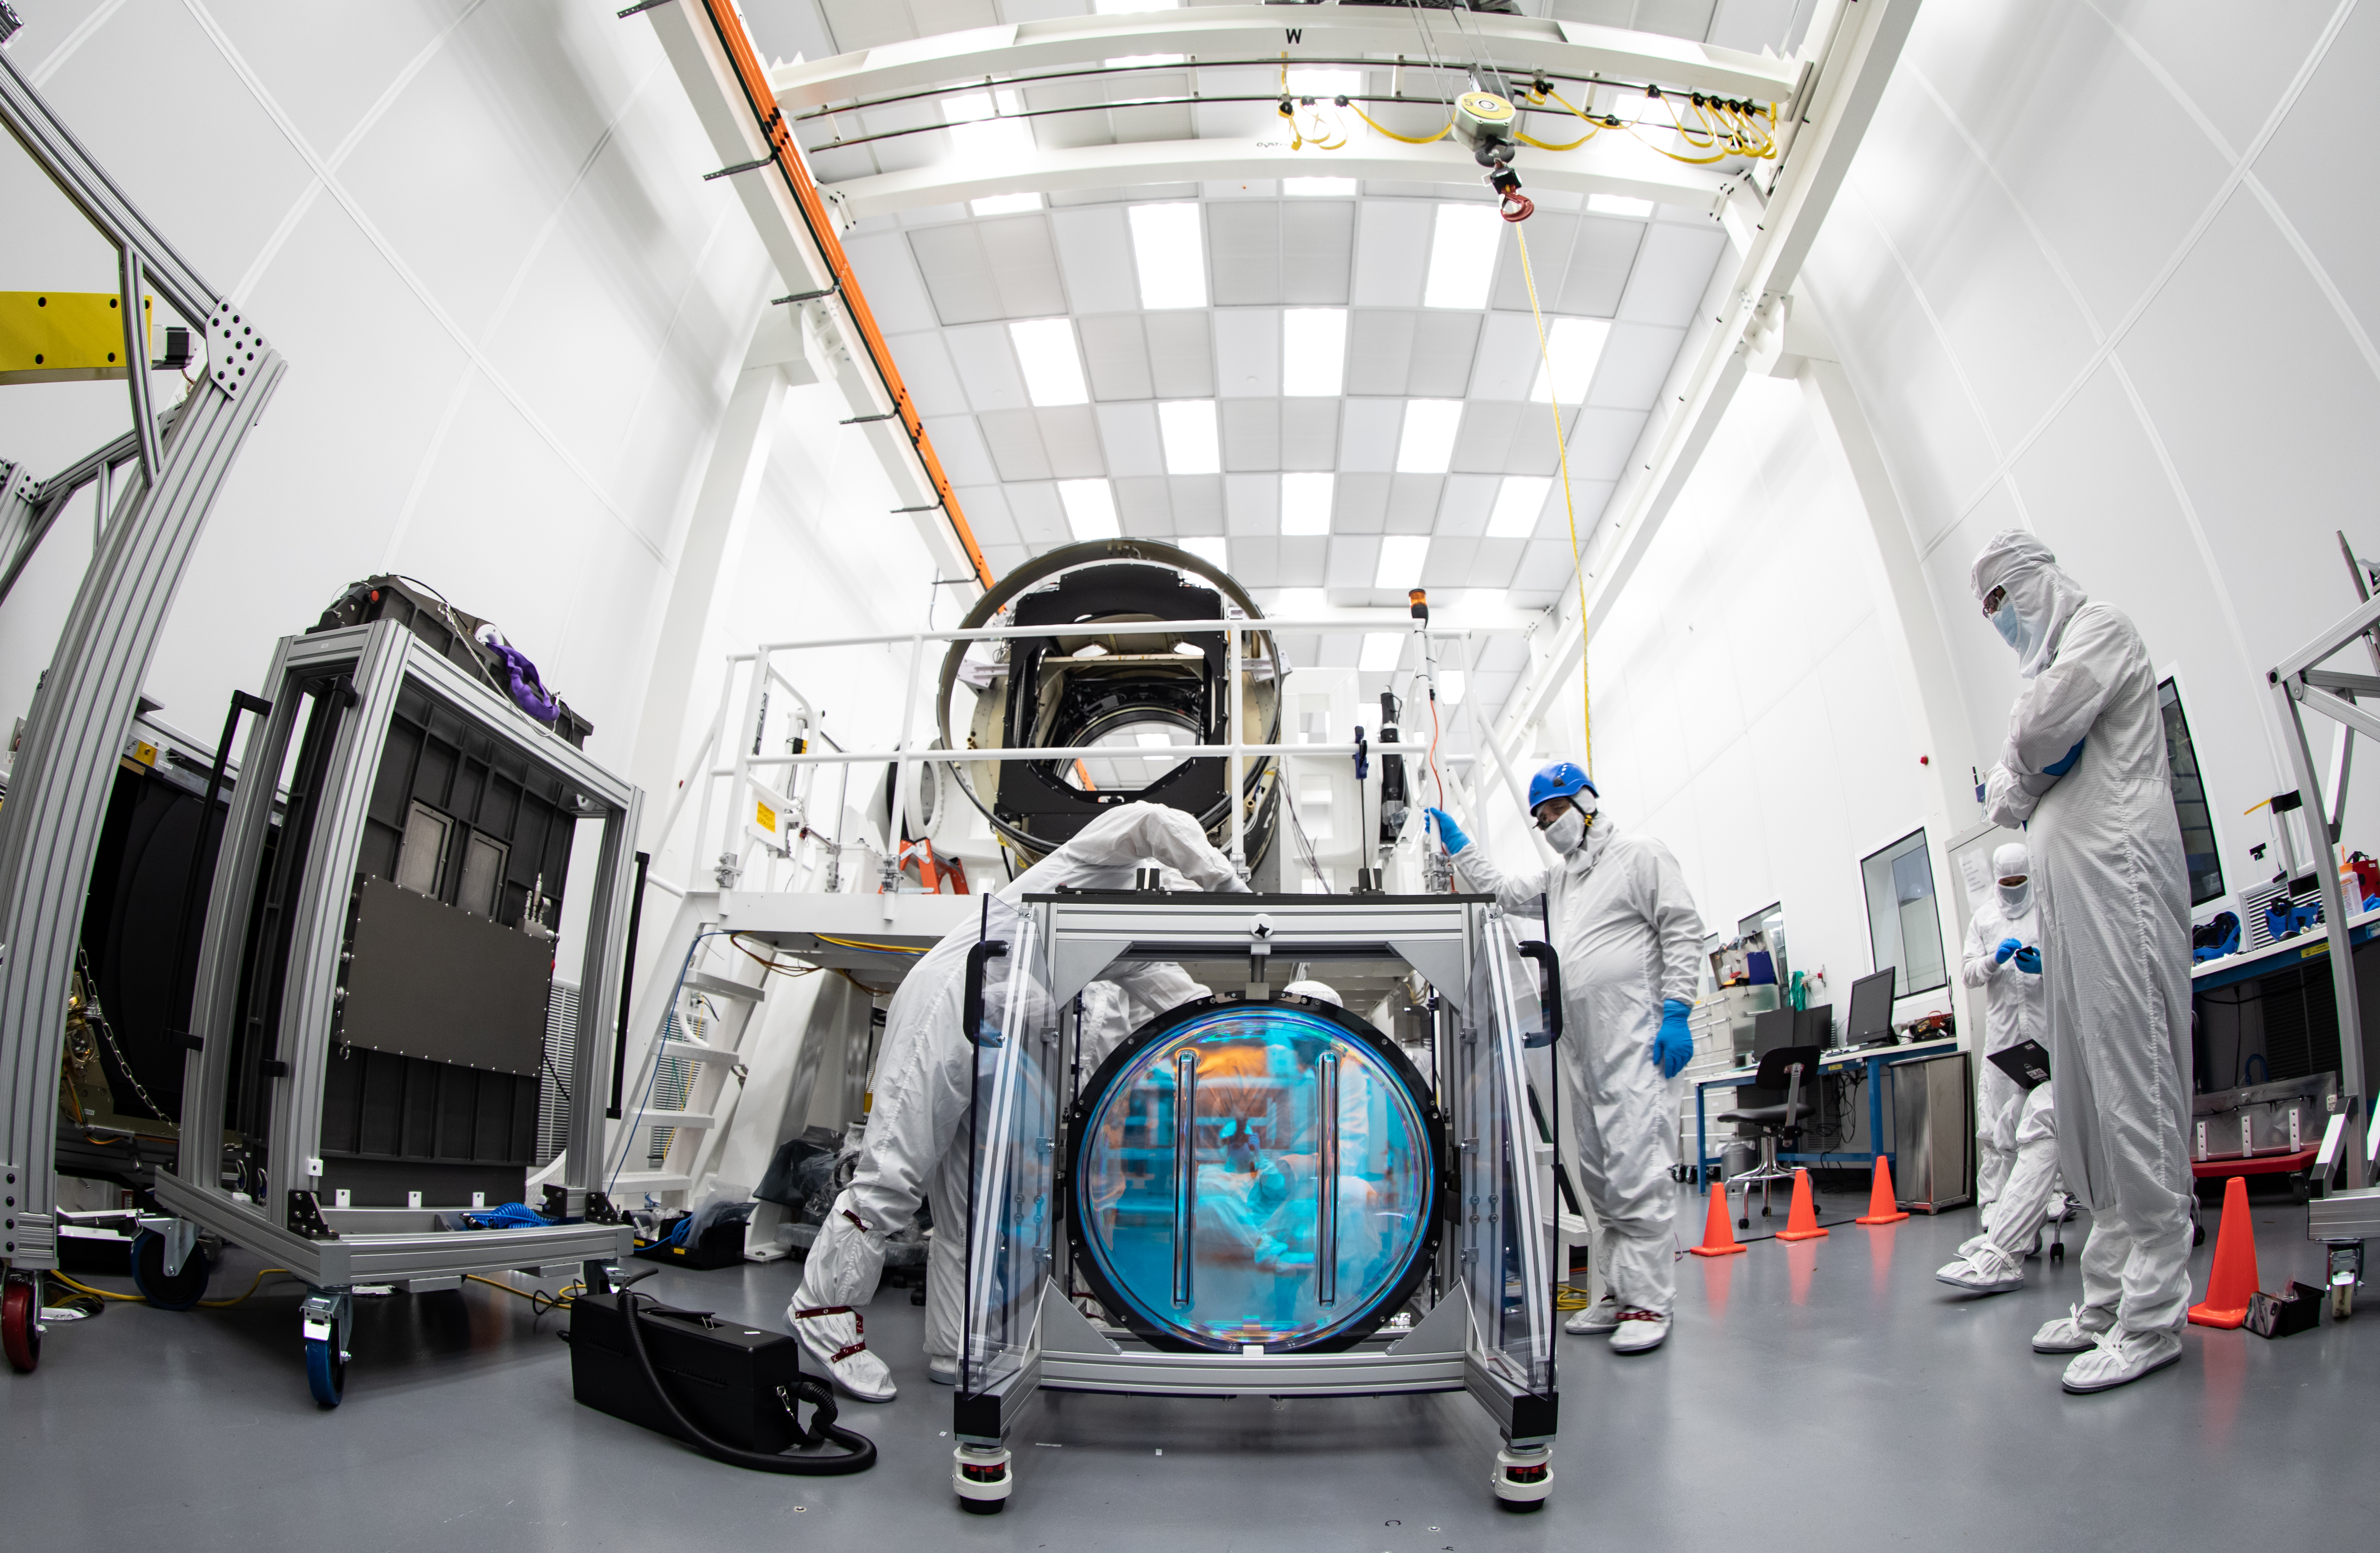

LSST R-Band Optical Filter

SLAC's LSST team carefully unpack, examine, test and store the r-band filter, the first of six optic filters that will be part of the completed LSST Camera.

Credit: Jacqueline Ramseyer Orrell/SLAC National Accelerator Laboratory